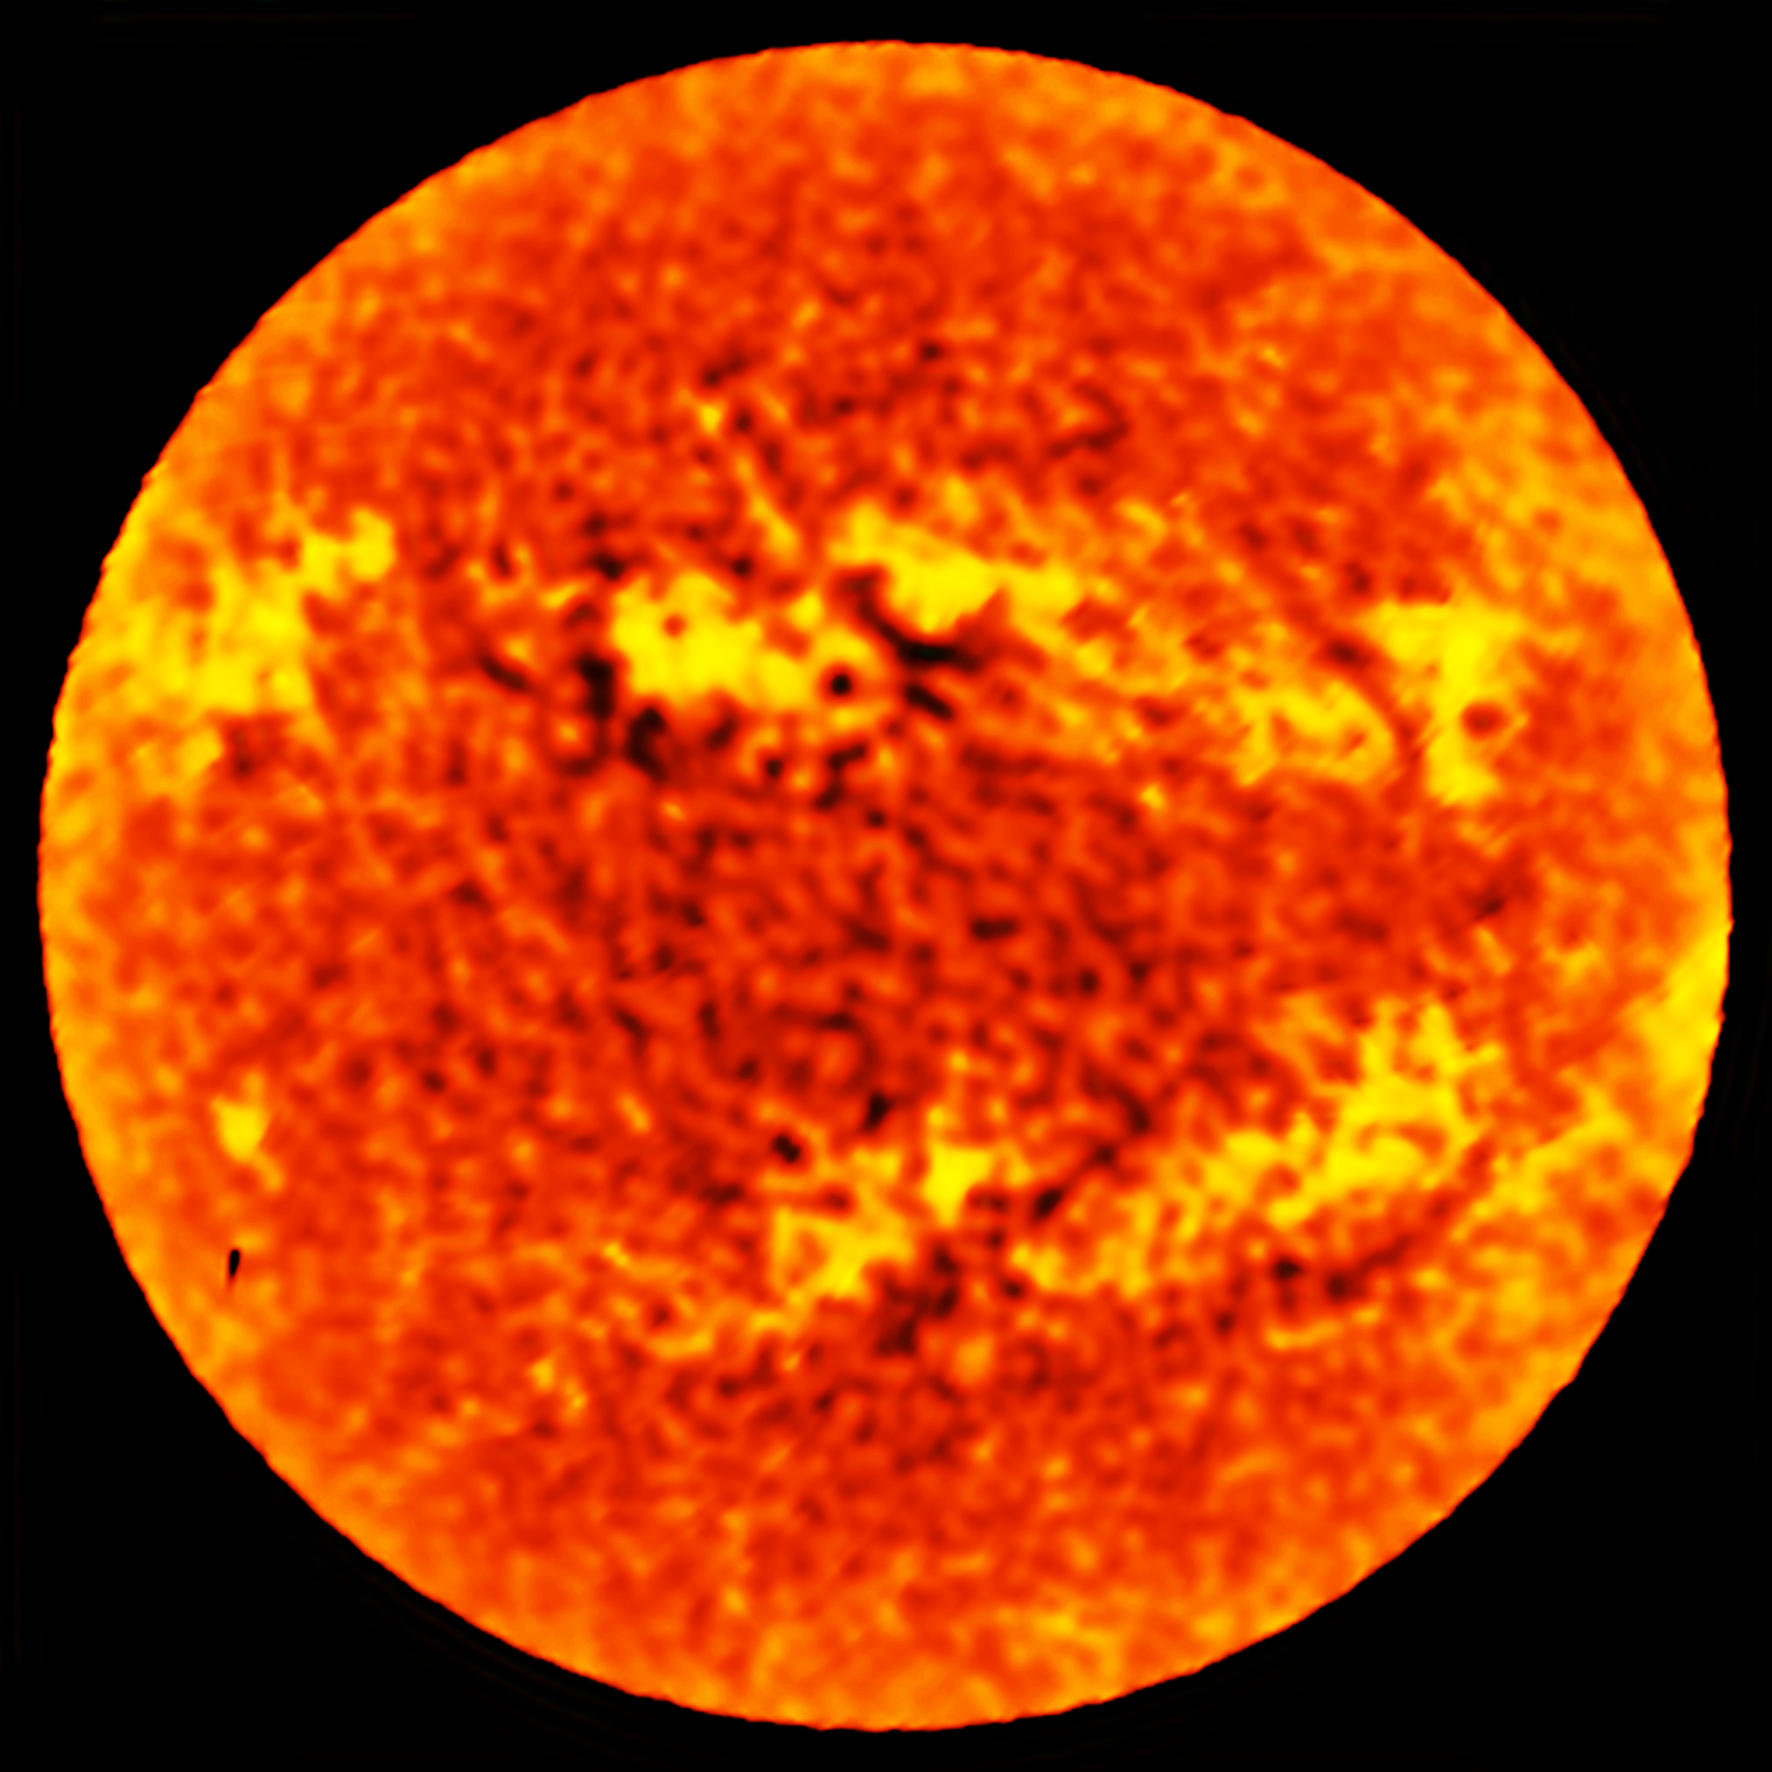

ALMA observes the full solar disc

A map of the whole disc of the Sun was also made with a single ALMA antenna, using a technique called fast-scanning, at a wavelength of 1.25 millimetres. The accuracy and speed of observing with a single ALMA antenna make it possible to produce a map of the entire solar disc in just a few minutes. These maps show the distribution of temperatures in the chromosphere over the whole disc at low spatial resolution and therefore complement the detailed interferometric images of individual regions of interest.

Credit: ALMA (ESO/NAOJ/NRAO)